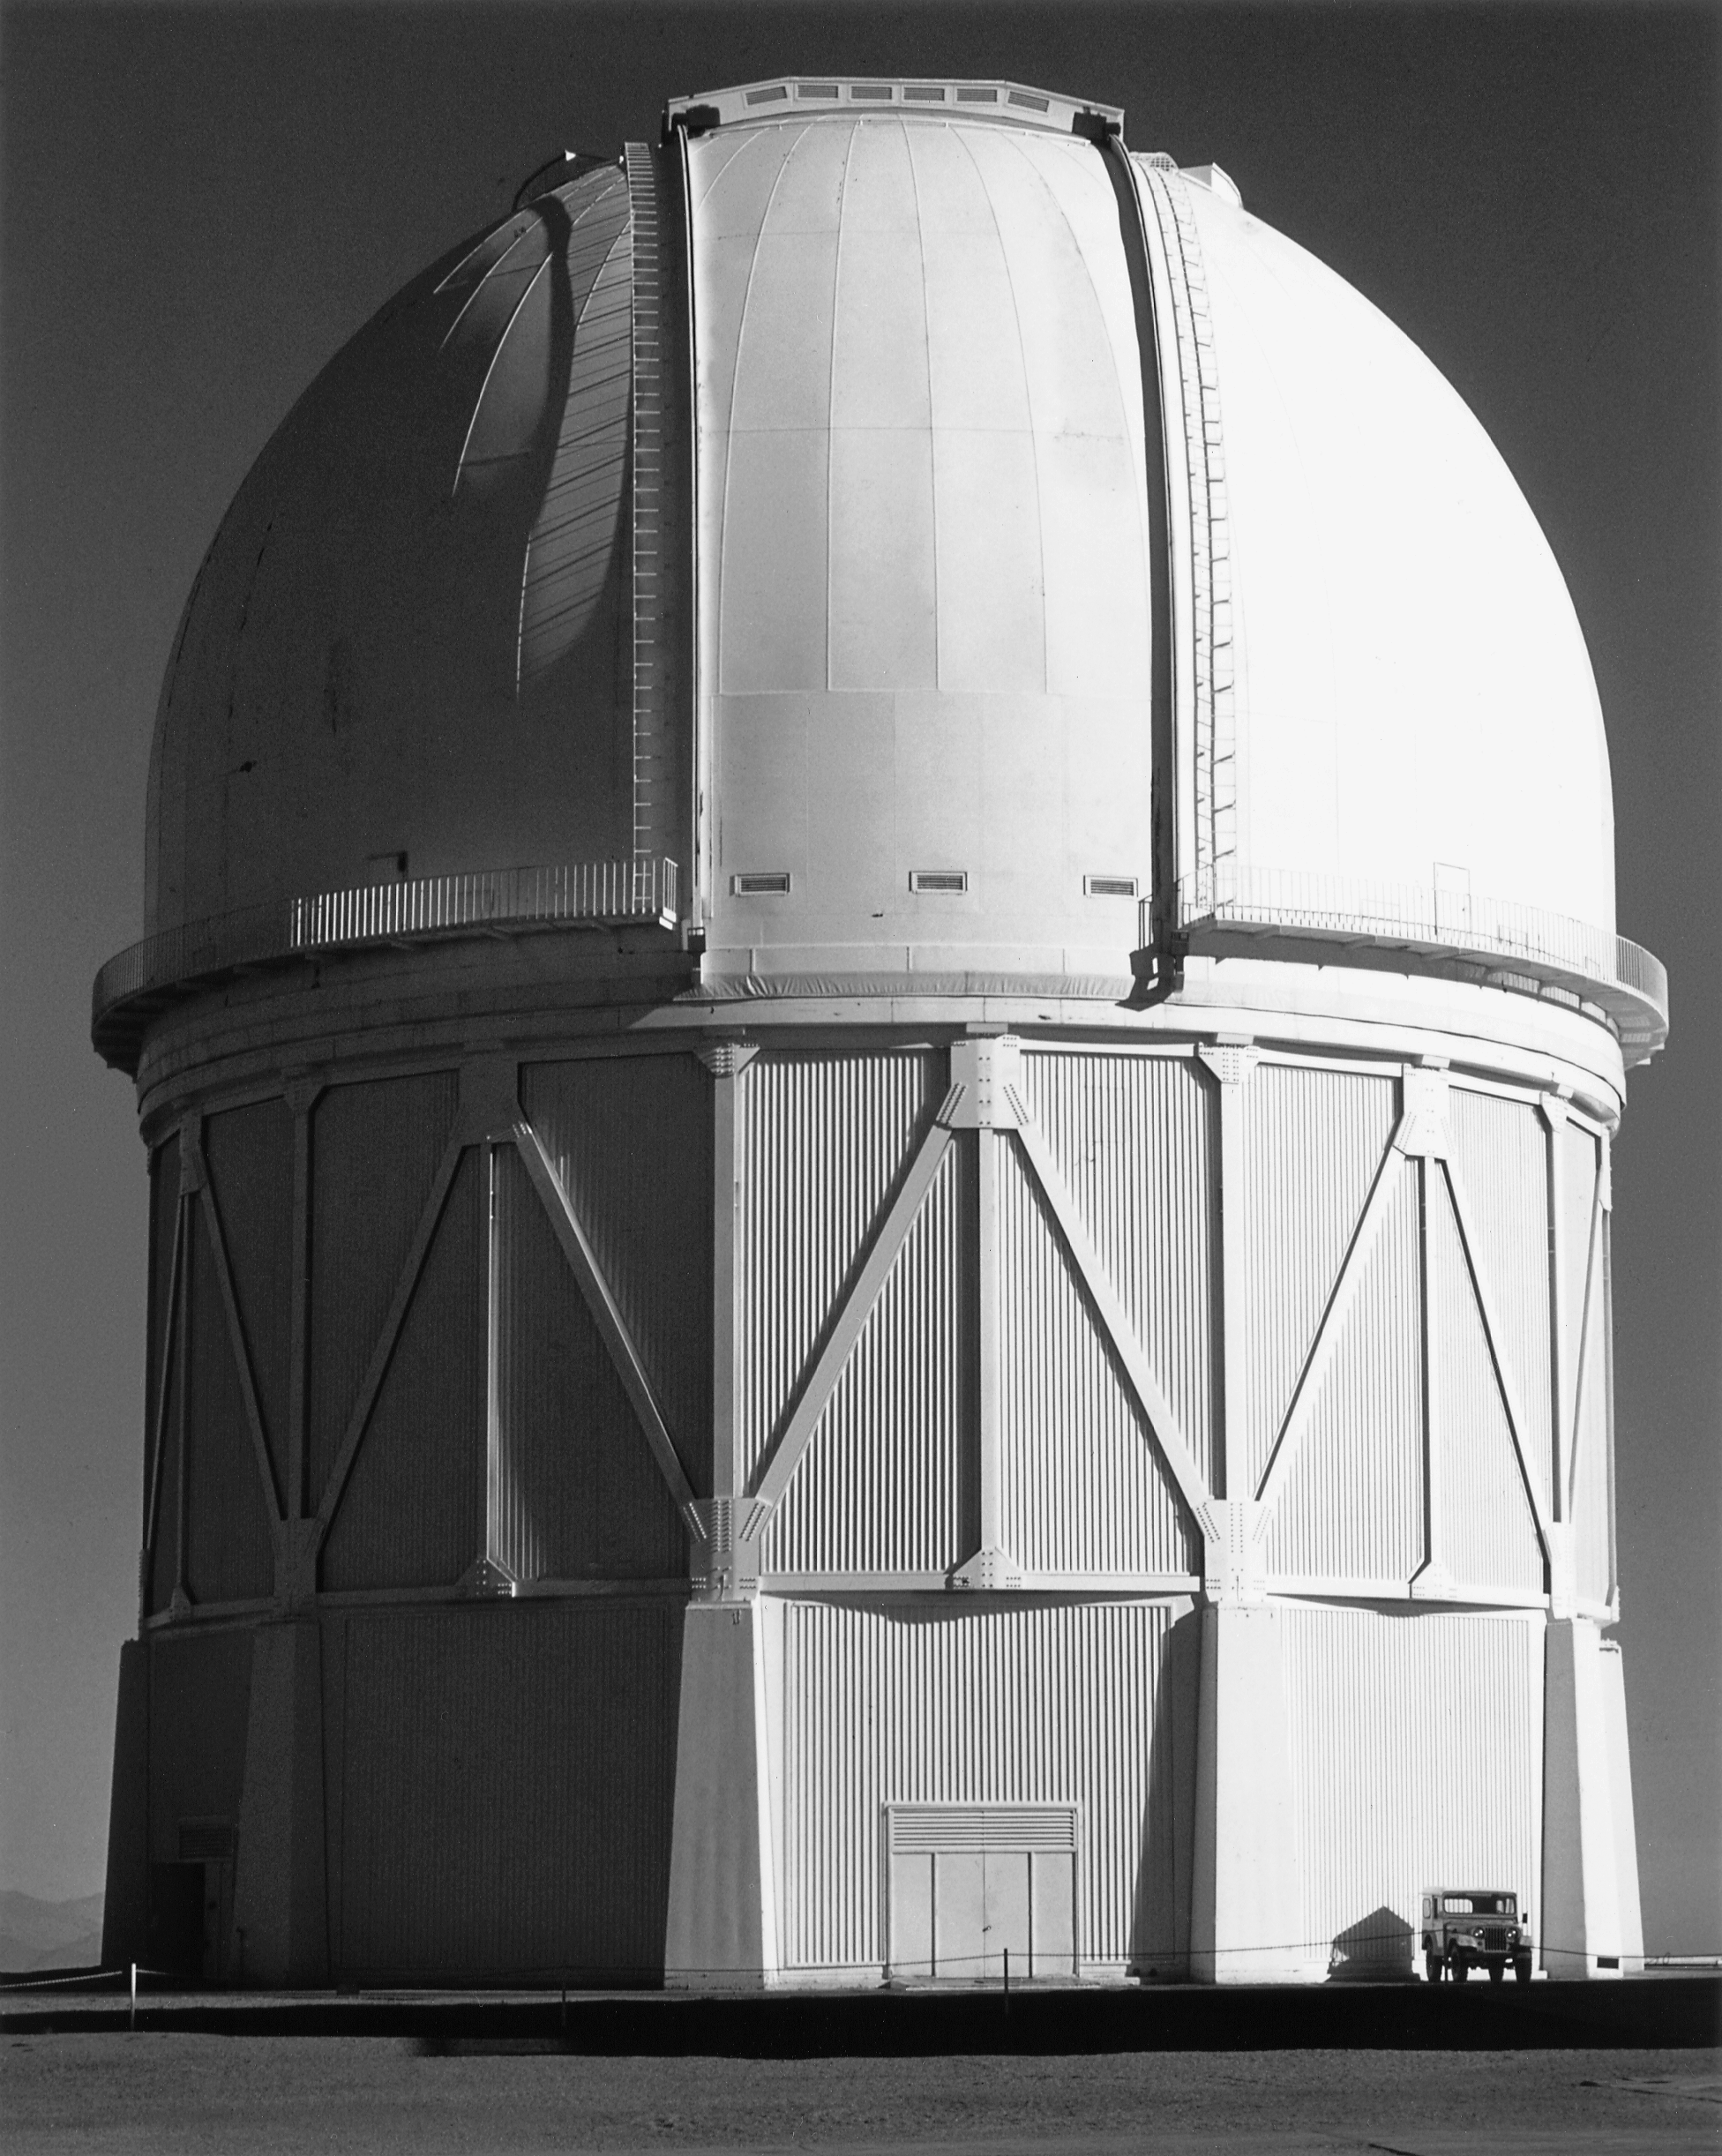

CTIO 4-meter Blanco telescope

The Cerro Tololo Inter-American Observatory 4-meter telescope dome is more than 13 stories high, holding the largest telescope in the CTIO collection.

Credit: NOIRLab/NSF/AURA